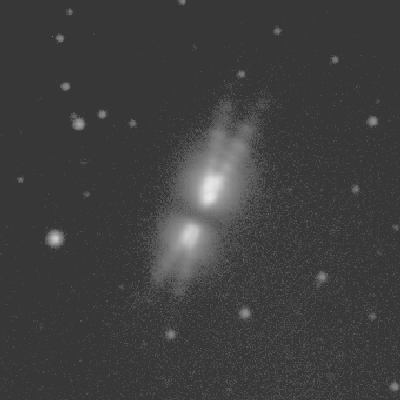

The Egg Nebula (CRL 2688)

This is a thirty-second exposure taken on the night of September 22nd 1994 (UT of observation 23/09/94:05:42). This photograph shows a region 50 arc seconds square. The first image has been compressed in brightness and very carefully windowed to try to show the amazing structure in this object. With some image viewers on certain computers, you may need to lighten the picture to see everything that's there. The second image is a pseudo-color version of the same original, in a different attempt to reveal its oddities. Observing conditions were not as good as the telescope optics, so that this image has a "seeing" measurement (average FWHM of several stars) of about 0.9 arc seconds. Orientation: N up with W to the left. About this object CRL 2688, also known as the Egg Nebula, is believed to be a proto-planetary nebula, representing the transition to the comparatively well-studied planetary nebula phase. It is well established that the progenitors of planetary nebulae are stars at the tip of the asymptotic giant branch that are losing mass in a `super-wind' phase. However, only a few objects are known which can be reliably identified with this transition from star to planetary, which makes their study very important. This optical image shows the double-lobed nebula, which is illuminated by the central F5 star which is hidden from our direct view by a dust torus. This torus appears as a strong, though small, infrared source with a temperature of 150K. The optical emission is very strongly polarized, at about 40%, which is sufficient to be seen by eye with a Polaroid filter and a moderate-sized telescope. The distance to CRL 2688 is uncertain, but is probably about 3000 light-years. Location: 21 02 18 +36 41 34 (2000.0), size: about 25 arc seconds (very roughly 0.4 light-years) across.

Credit: WIYN/NOIRLab/NSF